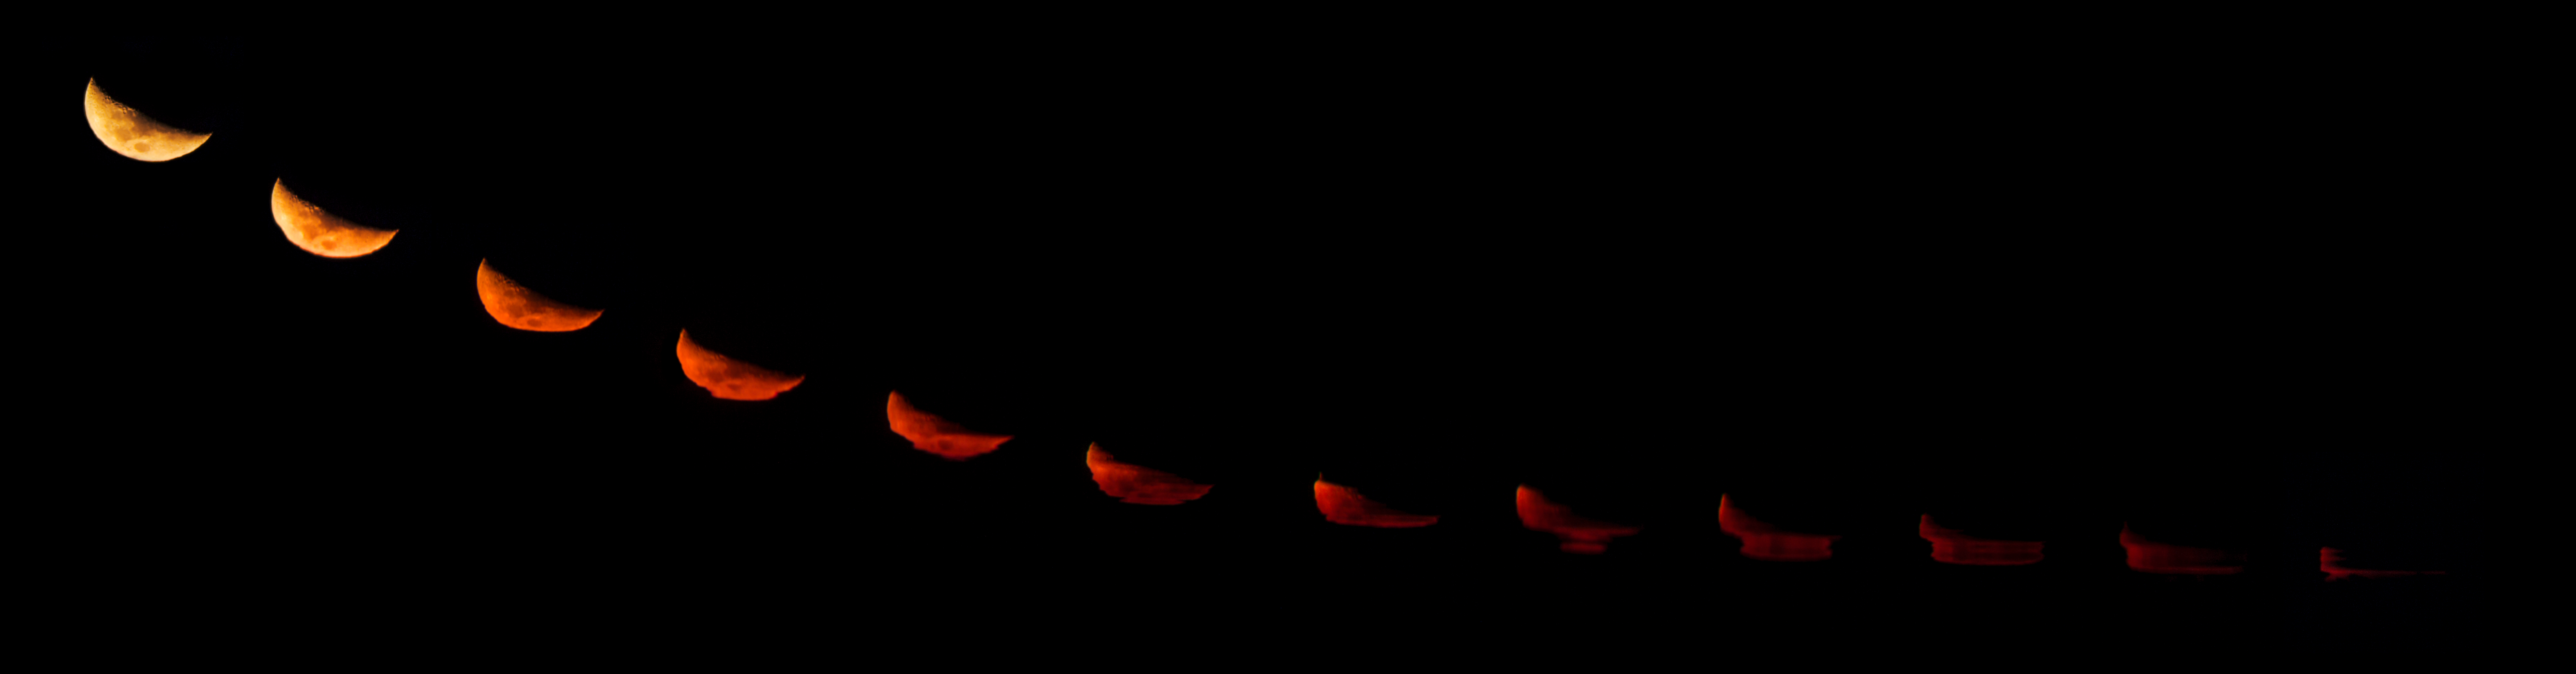

Moonset distortion at La Silla

The La Silla Observatory, ESO’s first observatory, was inaugurated on March 25, 1969, four months before Apollo 11’s Moon Landing. It were two major events and if the Moon was admired by many, soon moved to everyone’s imagination. This same Moon is still on the focus of many photographers that try to get the best picture of it all the time. In this set of pictures of Moonset at La Silla we can see the changes in the shape of an Old Moon as it goes towards the horizon, just before midnight. The shape of the Moon was optically distorted as its light passed through layers of different air densities, caused by different pressures, temperatures and humidities as it disappeared below the horizon of the Pacific Ocean.

Credit: ESO/P. Horálek